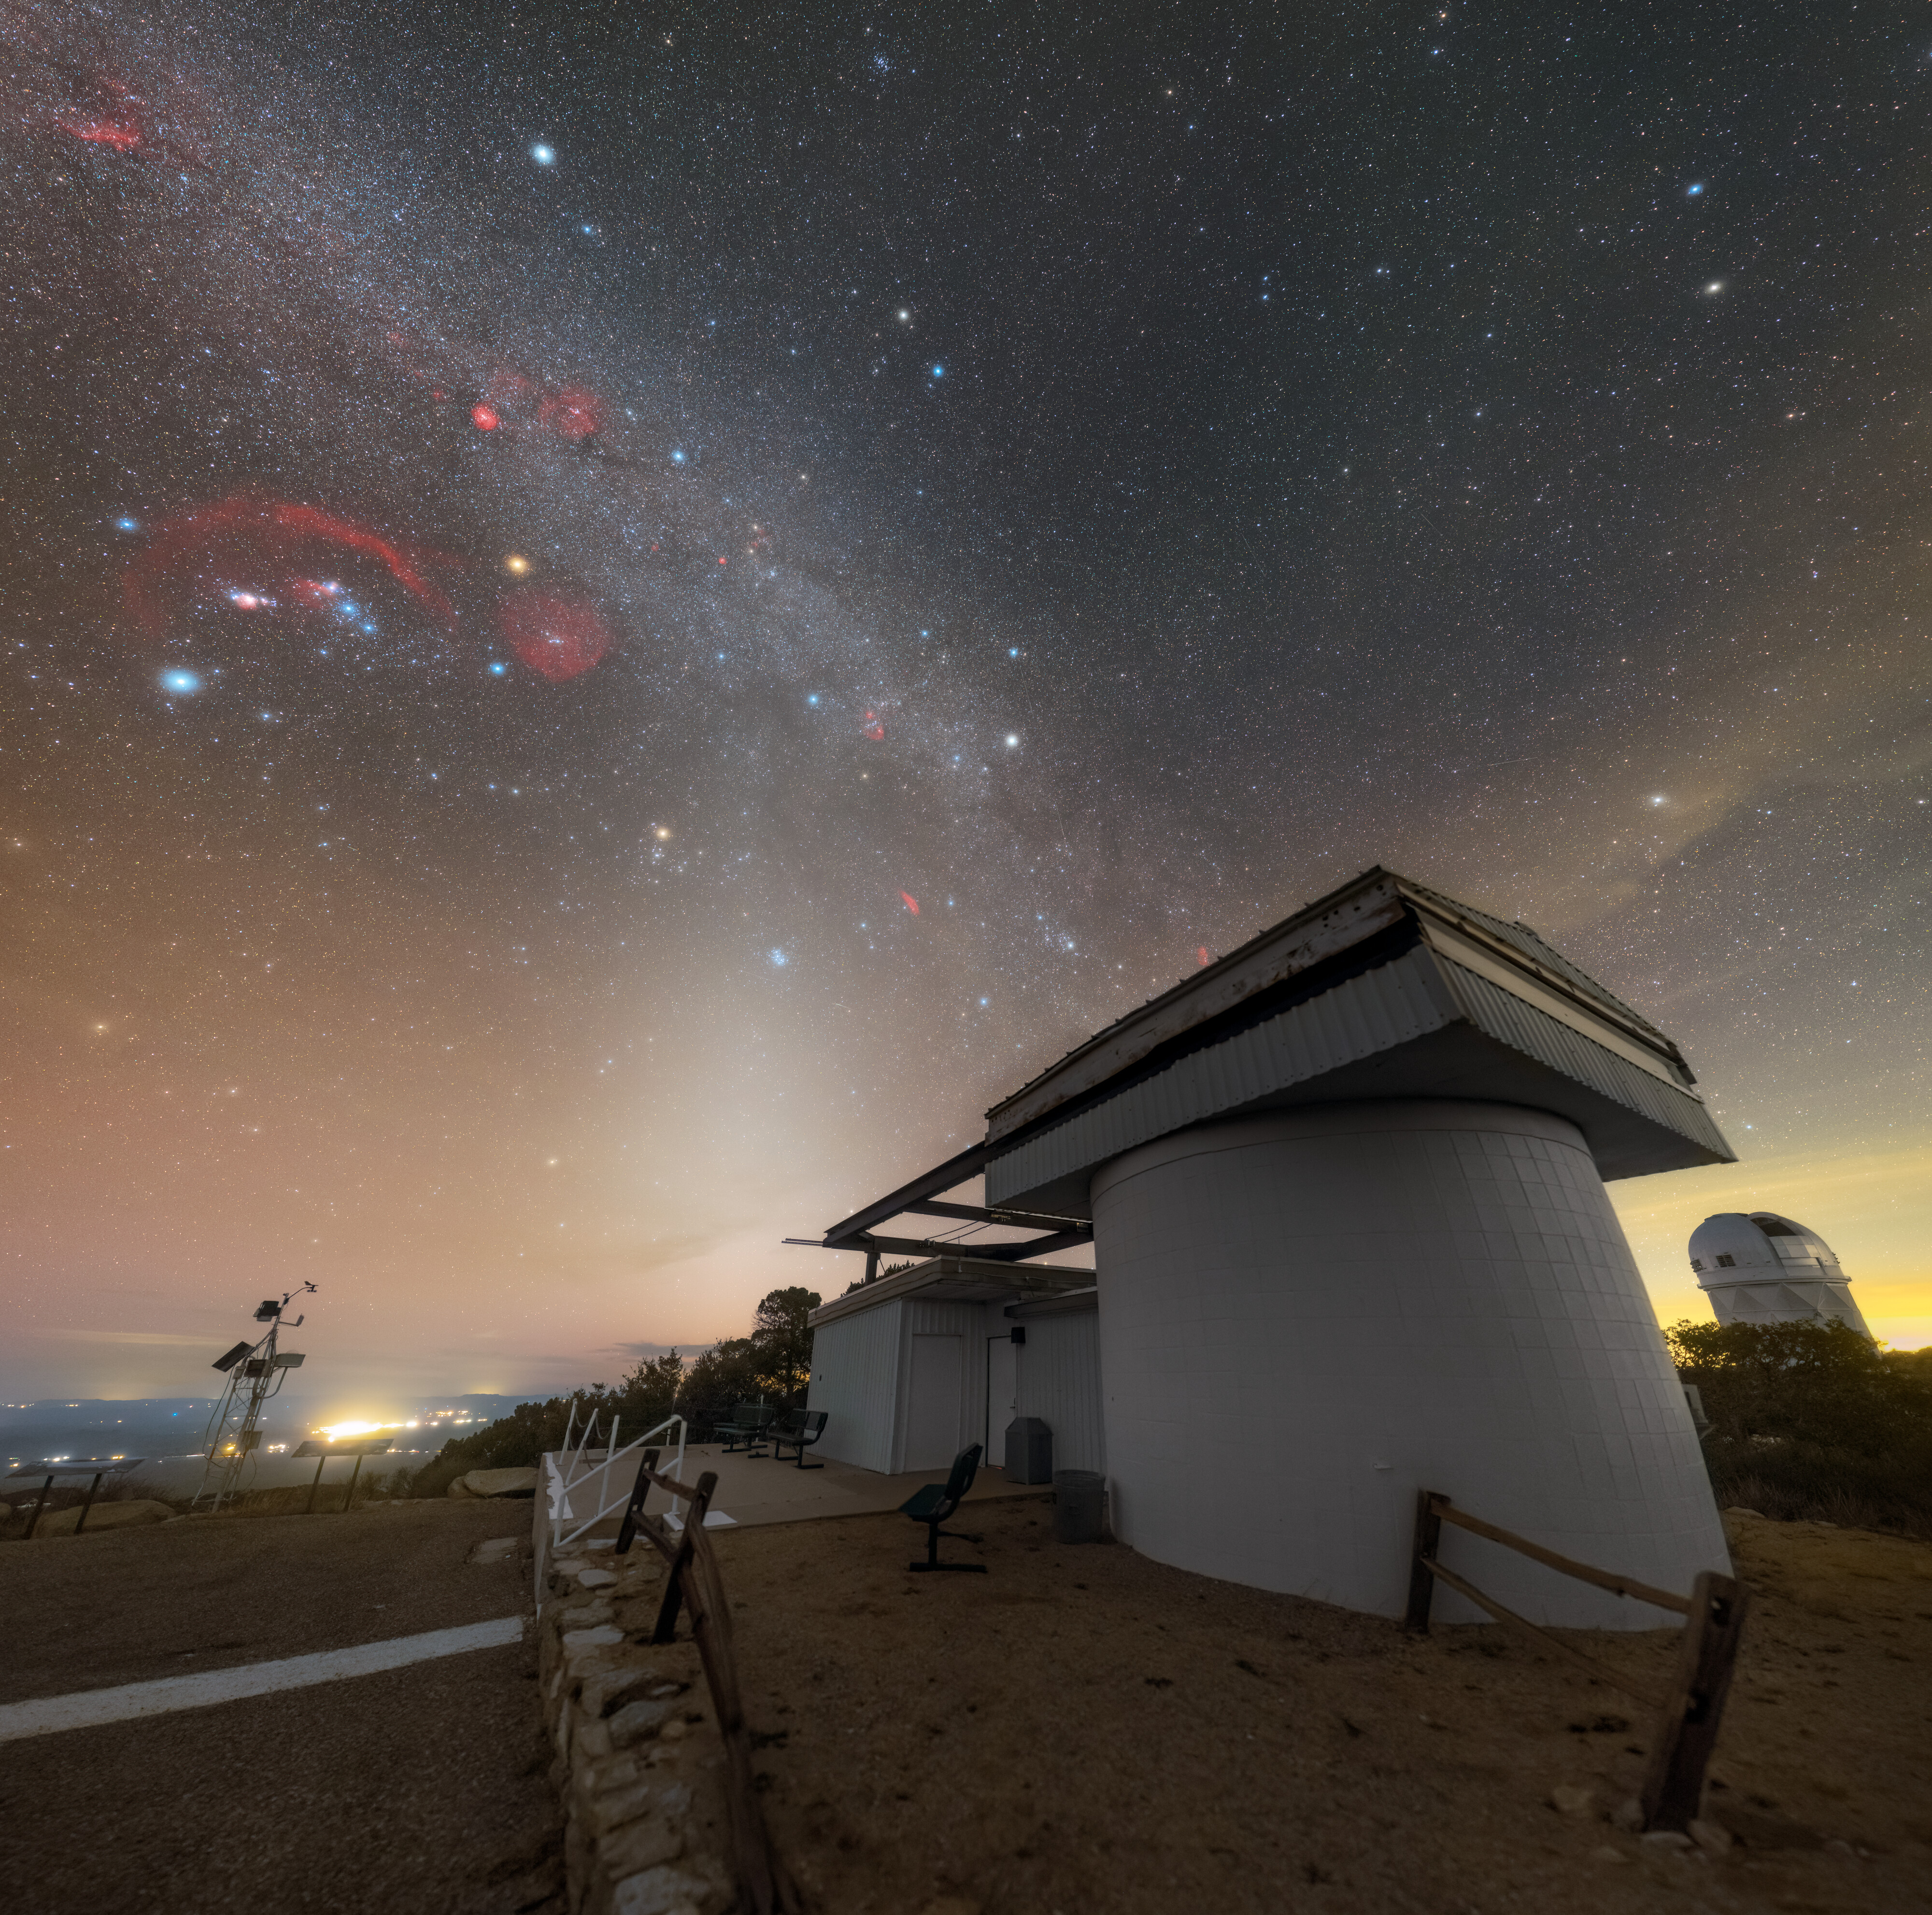

A Stargazer’s View from Kitt Peak

The Milky Way is a disk-shaped spiral galaxy with many arms, each holding countless stars and celestial objects. Often, the most common view of the Milky Way is of the brightest and most concentrated region of the galaxy in the direction of the constellation Sagittarius. This photographer instead looked toward Orion — identifiable by the distinct three-star ‘belt’ — for this Image of the Week to capture the Orion-Cygnus Arm. The bright stars, clusters, and nebulae, such as the red giant Aldebaran (center) and the Orion Nebula (center right), that lie within the arm hold significance for cultures across the globe and are areas ripe for exploring many astrophysical processes. This section of the Milky Way is also where our Solar System is located.

Pictured beneath this fascinating patch of sky is the Visitor Center Roll Off Roof Observatory at U.S. National Science Foundation Kitt Peak National Observatory (KPNO), a Program of NSF NOIRLab. While most of the telescopes at KPNO are dedicated to scientific research, the Roll Off Roof Observatory is used solely for outreach programs, giving educators and members of the public a chance to explore the night sky from this excellent observing location.

This photo was taken as part of the NOIRLab 2022 Photo Expedition to all the NOIRLab sites. Petr Horálek, the photographer, is a NOIRLab Audiovisual Ambassador.

Credit: KPNO/NOIRLab/NSF/AURA/P. Horálek (Institute of Physics in Opava)